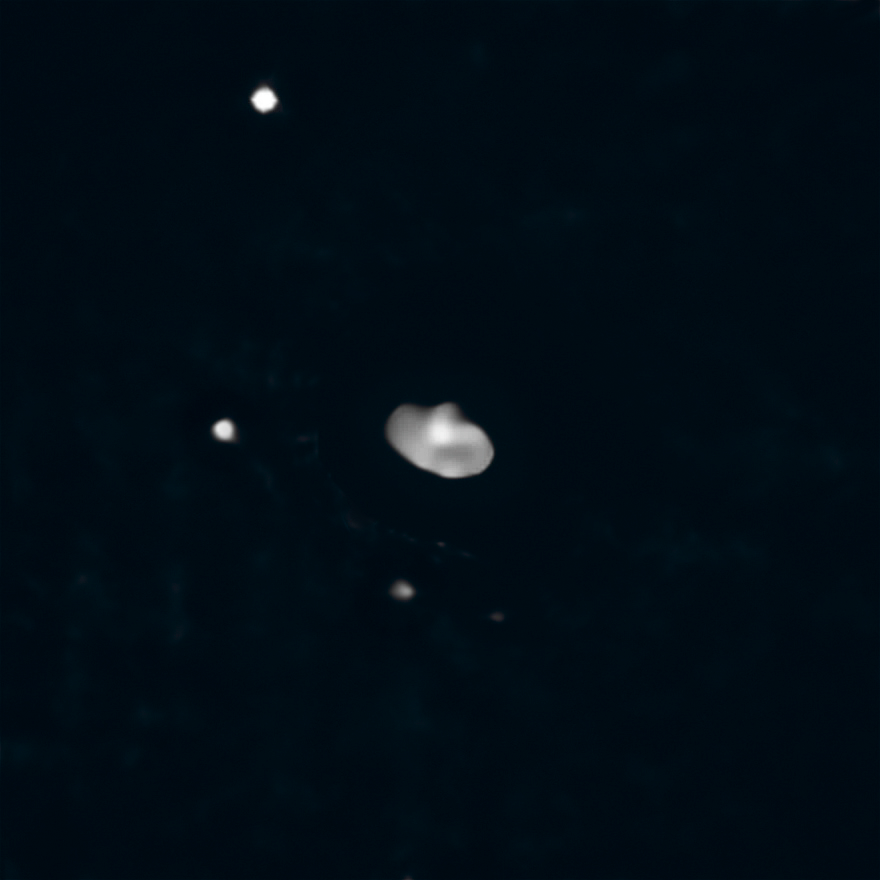

Three’s a crowd (non-annotated)

Between Mars and Jupiter lie some of the relics of the early Solar System: the main asteroid belt. This belt is full of unusual asteroids whose origins reveal the building blocks of the early terrestrial planets. Of these, one of the more intriguing is Elektra, imaged here using the instrument SPHERE, installed on ESO’s Very Large Telescope at Paranal, Chile.

Previously, Elektra was known to have not one but two moons orbiting it. But now a team of astronomers, led by Anthony Berdeu, from the National Astronomical Research Institute of Thailand, have found a new satellite orbiting the asteroid. This discovery makes Elektra the first ever quadruple asteroid system.

This new, third moonlet of Elektra, provisionally named S/2014 (130) 2, lies closer to its parent asteroid than the other moons, at an average distance just under 350 km, and is 15000 times fainter than Elektra. The team used public data from the ESO science archive and a new processing technique to reveal this small moon. The discovery will help astronomers understand how these satellites form and, in turn, provides crucial information about planetary formation and evolution of our own solar system.

SPHERE, the Spectro-Polarimetric High-contrast Exoplanet REsearch instrument, is a powerful planet-finding instrument. It uses an extreme adaptive optics system which allows for real time corrections of turbulence in the Earth’s atmosphere which causes stars to twinkle. It was only with SPHERE’s sensitivity and spatial resolution, coupled with cutting-edge data processing techniques, that the team was able to spot Elektra’s newest satellite.

Credit: ESO/Berdeu et al., Yang et al.